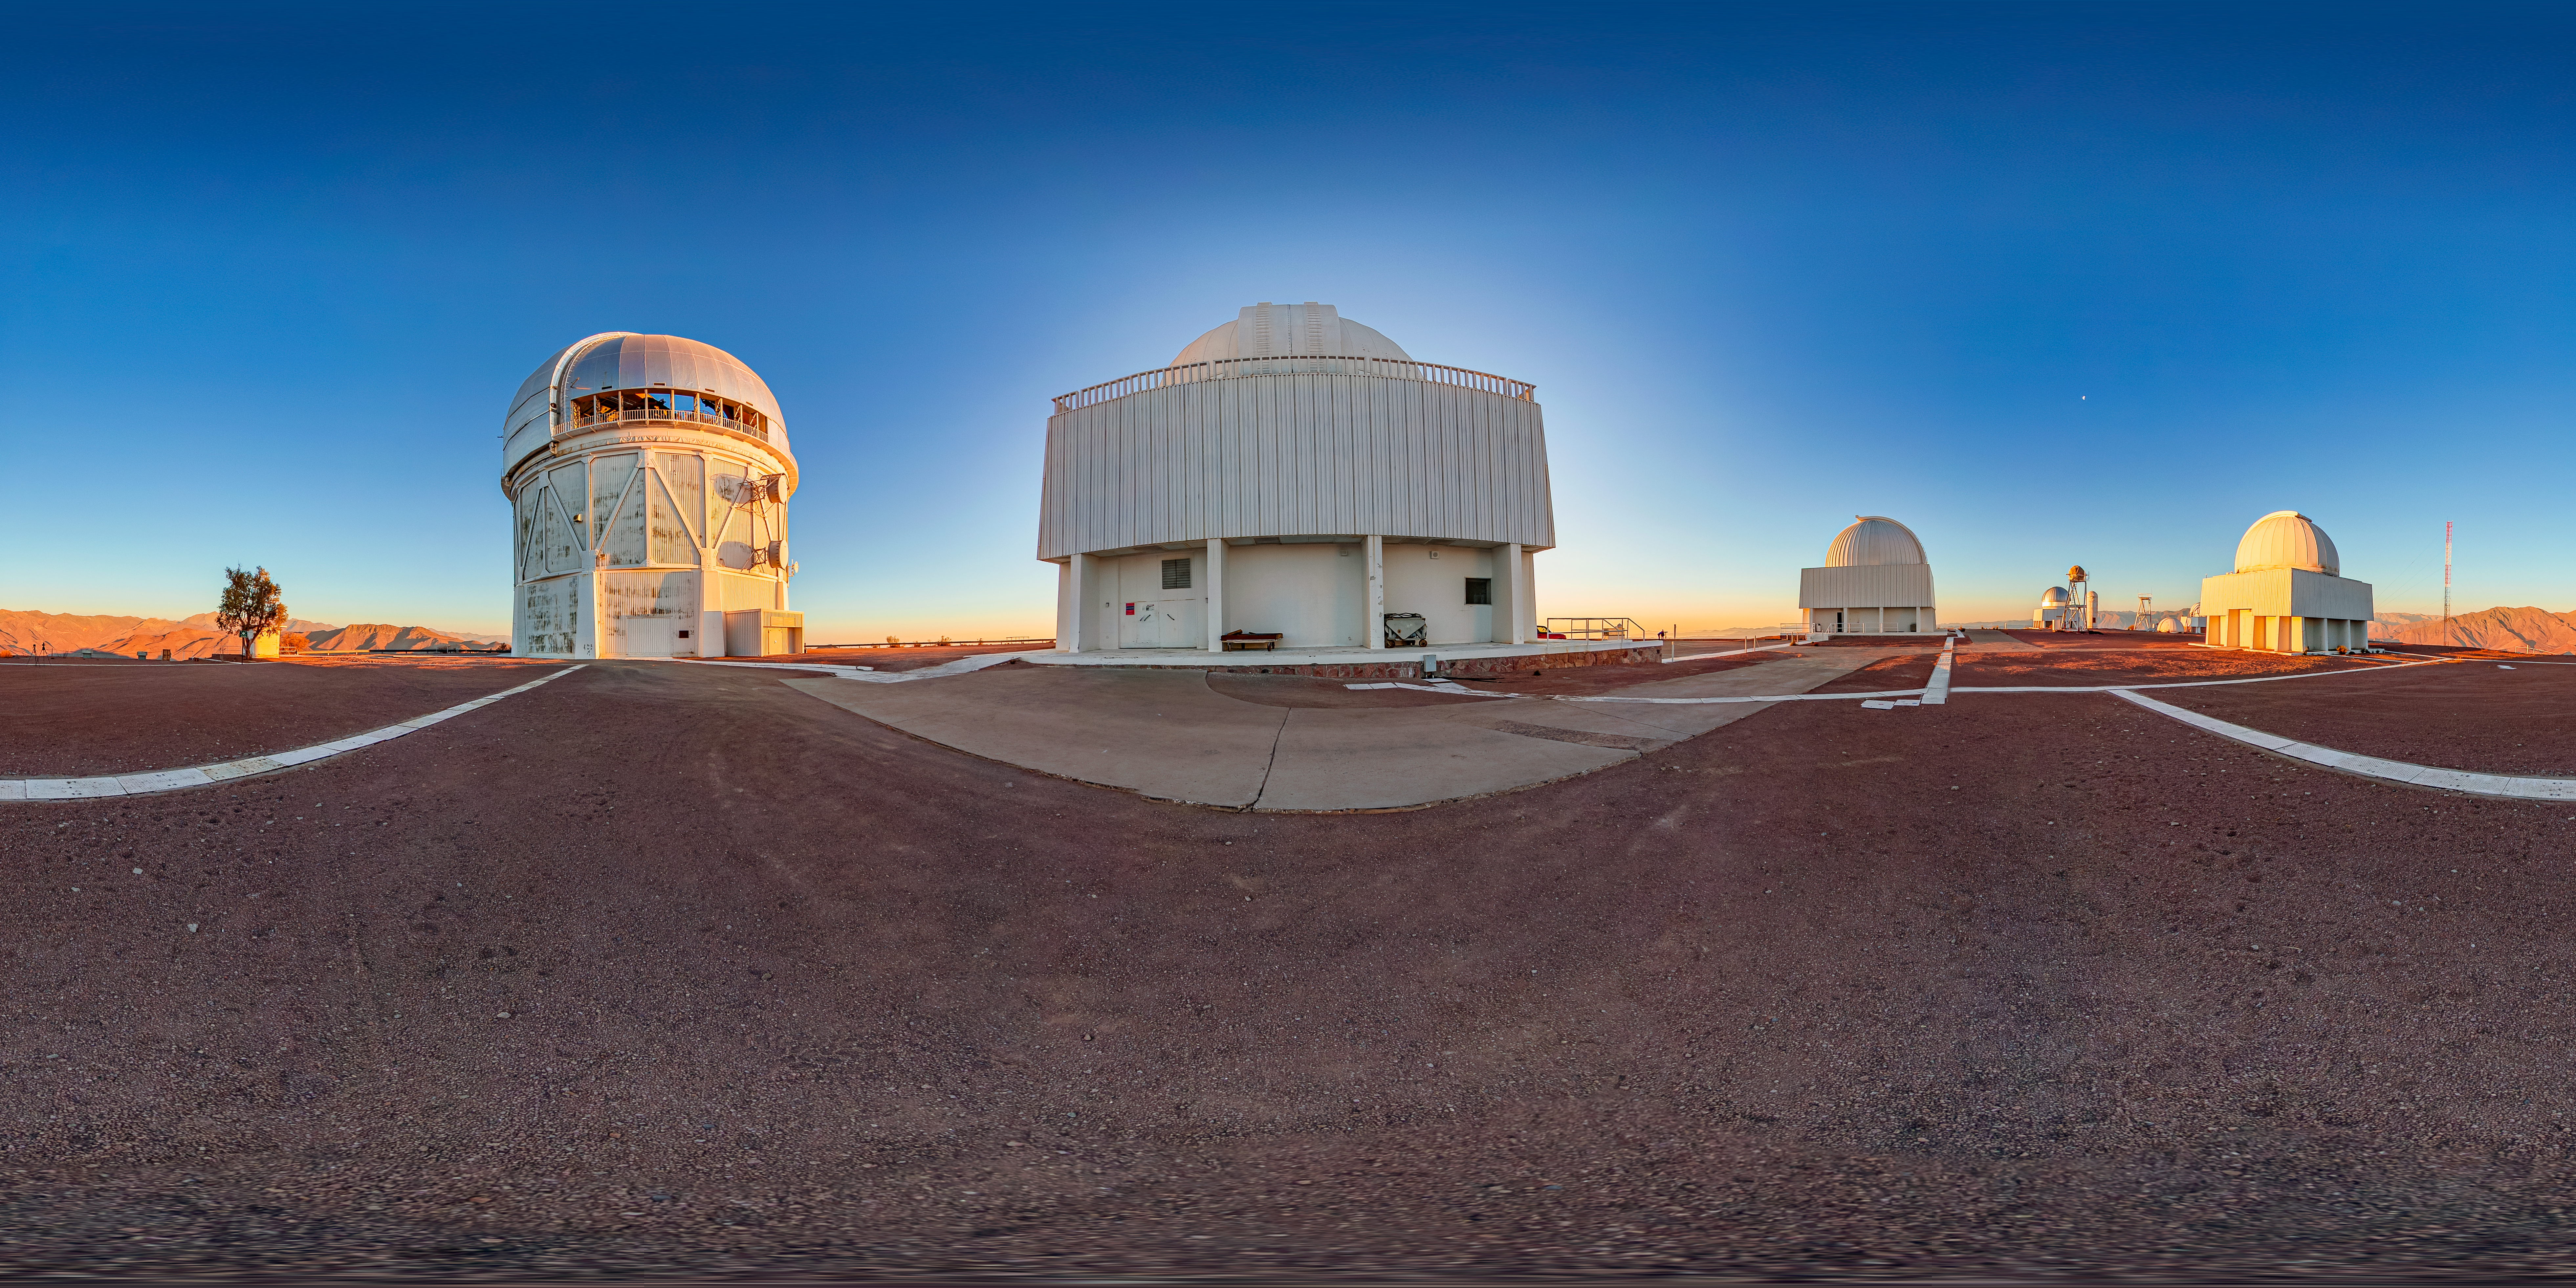

Víctor M. Blanco 4-meter Telescope 360 Panorama

A 360 panorama view of the Víctor M. Blanco 4-meter Telescope at Cerro Tololo Inter-American Observatory (CTIO).

Credit: CTIO/NOIRLab/NSF/AURA/T. Matsopoulos